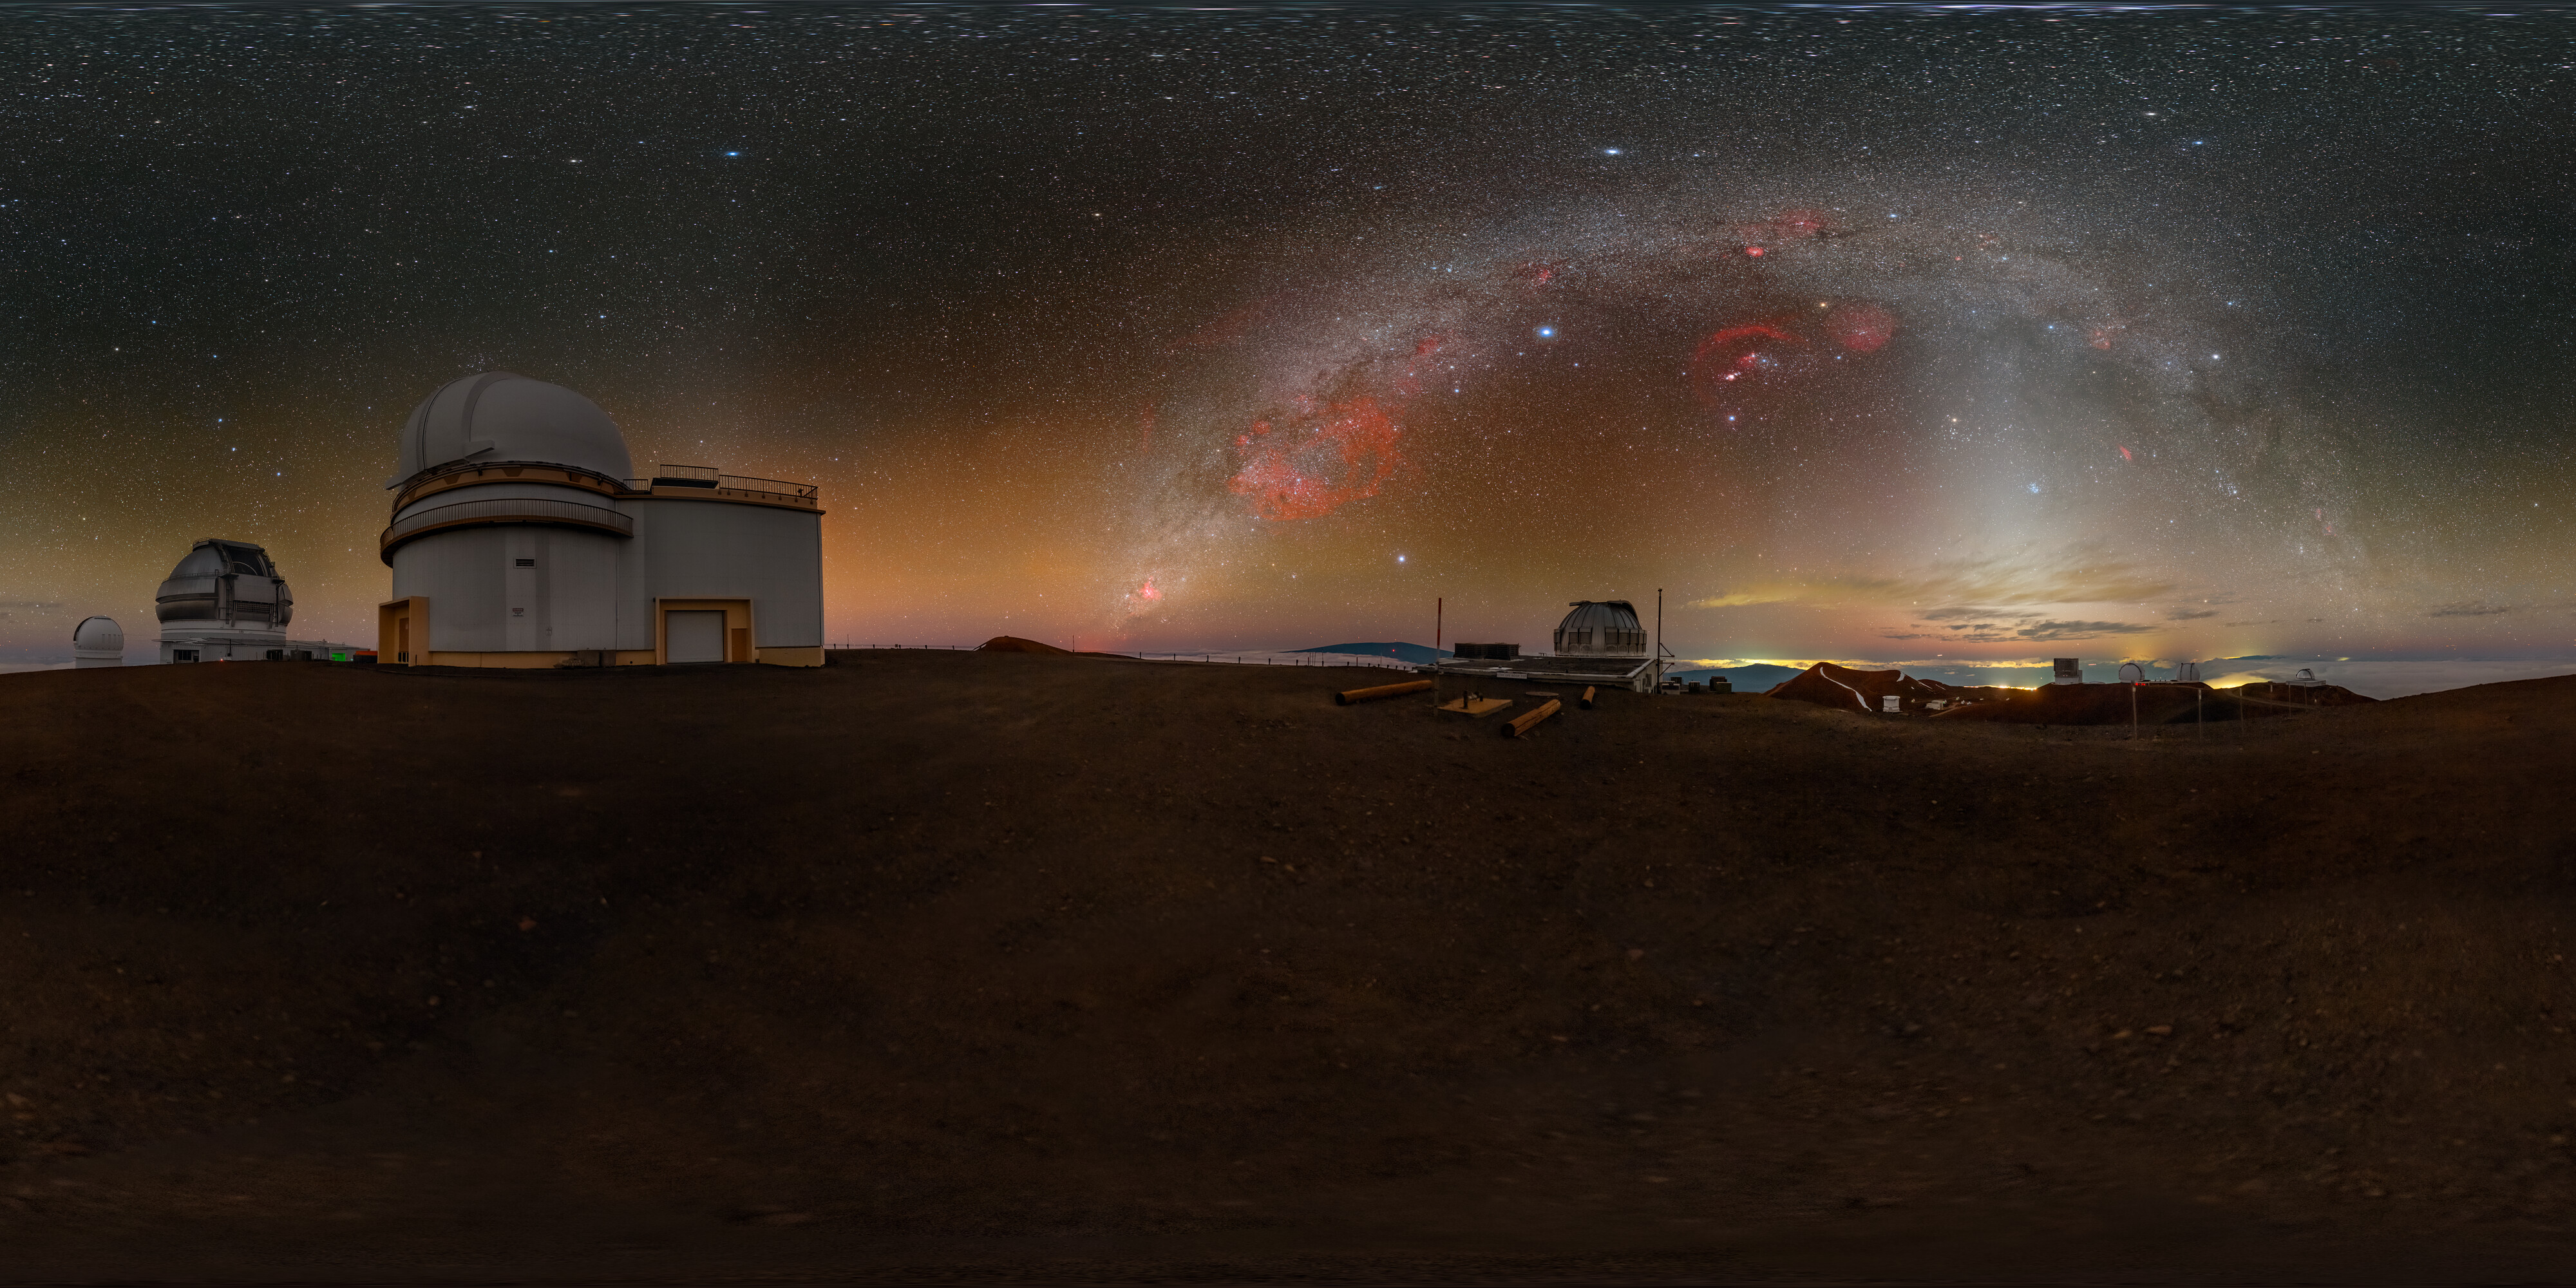

A Peaceful Panorama on Maunakea (Wide Shot)

This Image of the Week features Gemini North, located on Maunakea in Hawai‘i, on the left side of the panorama. Gemini North is one half of the International Gemini Observatory, supported in part by the U.S. National Science Foundation and operated by NSF NOIRLab. In the center, a pastel sunset retreats under the glowing arch of the Milky Way. Also witnessing this picturesque sky is the United Kingdom Infrared Telescope (UKIRT) on the right side. Projecting up from the horizon to ‘cut’ through the Milky Way is the zodiacal light, a faint glow caused by sunlight scattered by interplanetary dust. Try zooming in to look at the details of the landscape and the telescopes.

A cropped version of this wide shot was featured as an Image of the Week. You can also find a fulldome of this image.

This photo was taken as part of the NOIRLab 2022 Photo Expedition to all the NOIRLab sites. Petr Horálek, the photographer, is a NOIRLab Audiovisual Ambassador.

Credit: International Gemini Observatory/NOIRLab/NSF/AURA/P. Horálek (Institute of Physics in Opava)